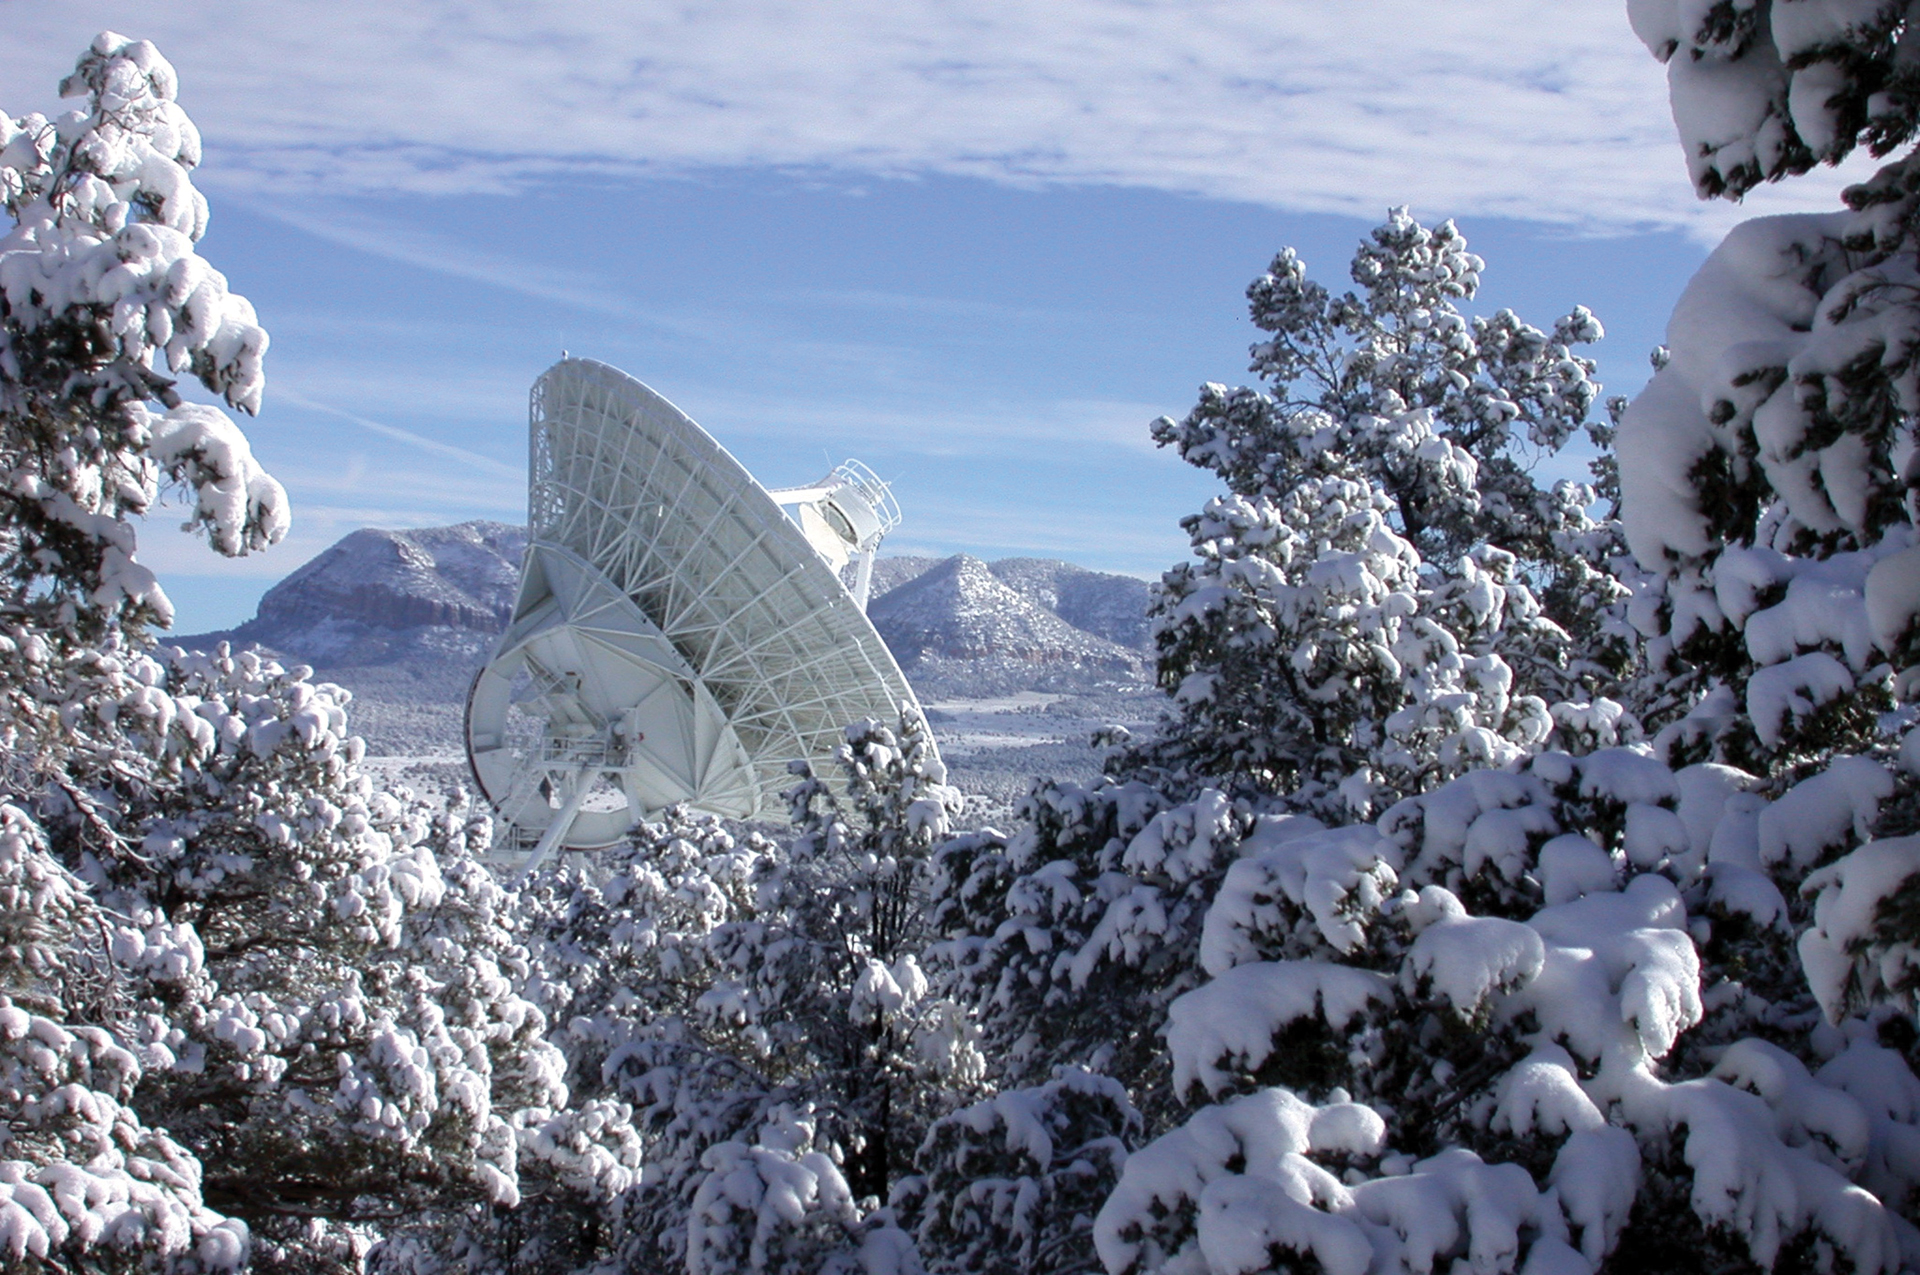

VLBA Pie Town antenna surrounded by snow-covered landscape

The Pie Town, New Mexico antenna is one of ten identical antennas, which are located throughout the northern hemisphere, that are part of the Very Long Baseline Array (VLBA). Each of the VLBA’s radio telescopes stand at approximately 25 meters high and are spread out over 5,351-mile long baseline.

Credit: NRAO/AUI/NSF